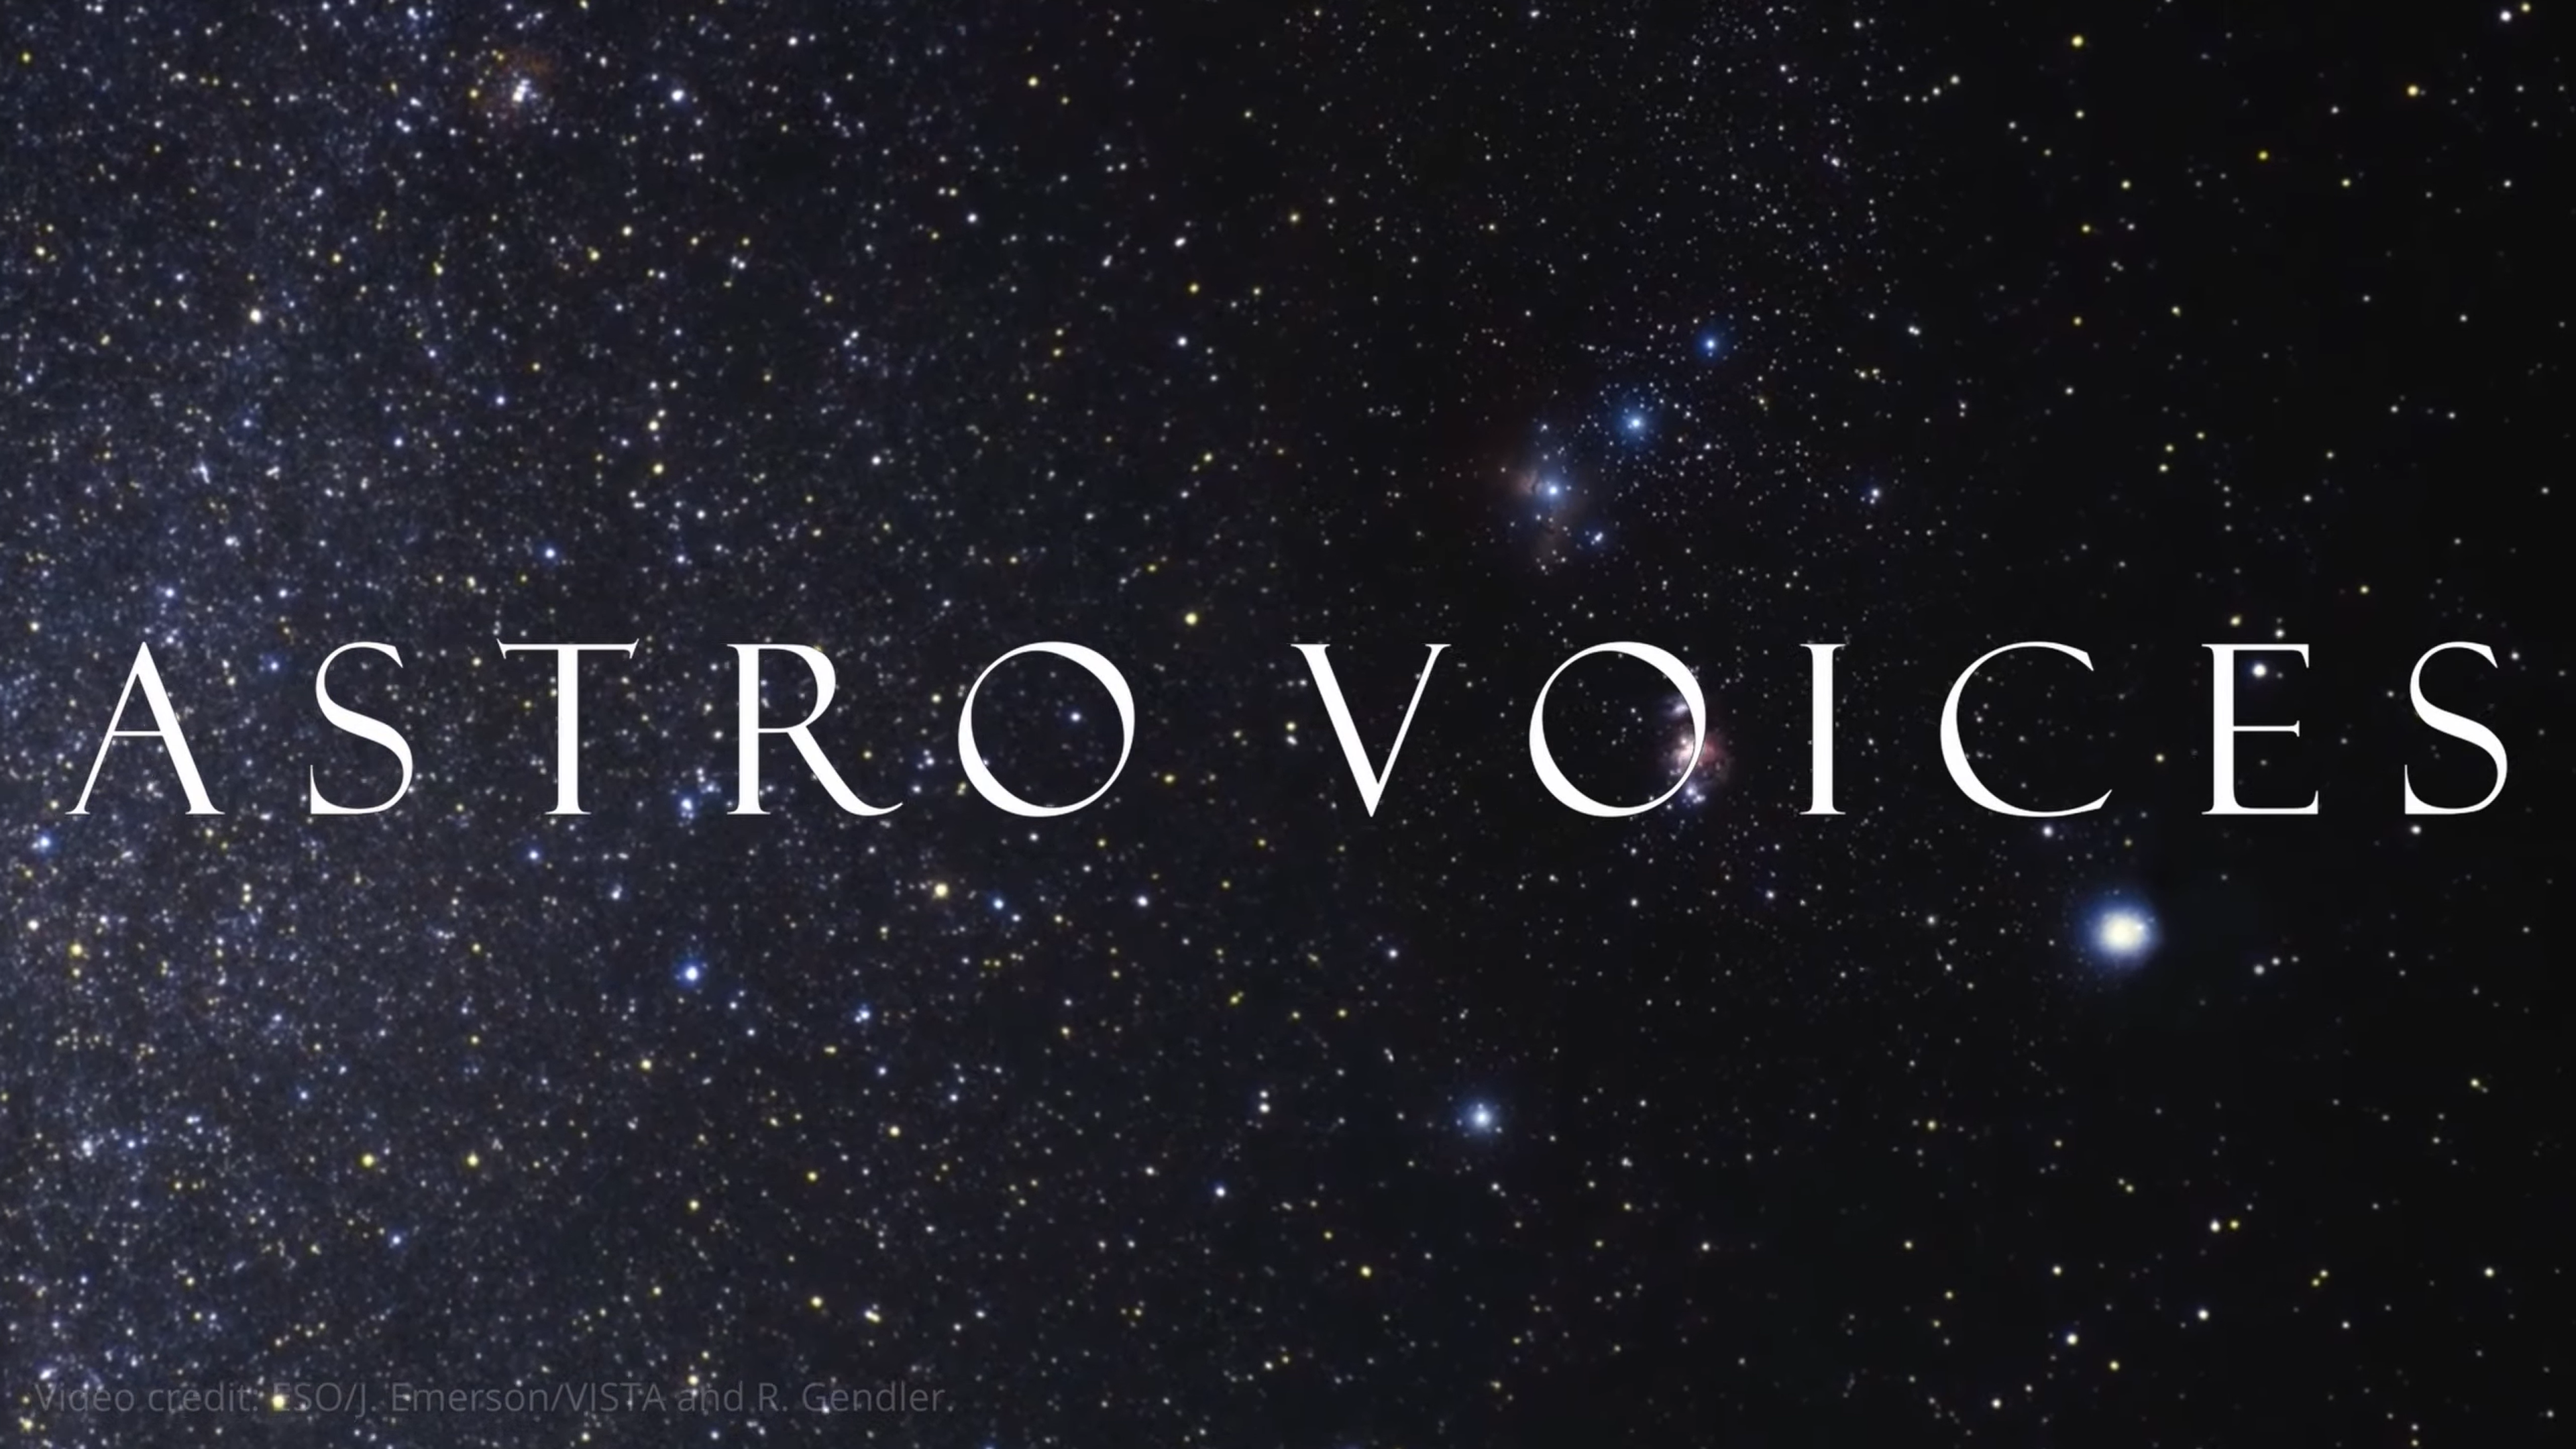

Screenshot from AstroVoices

Screenshot from AstroVoices.

Credit: IAU